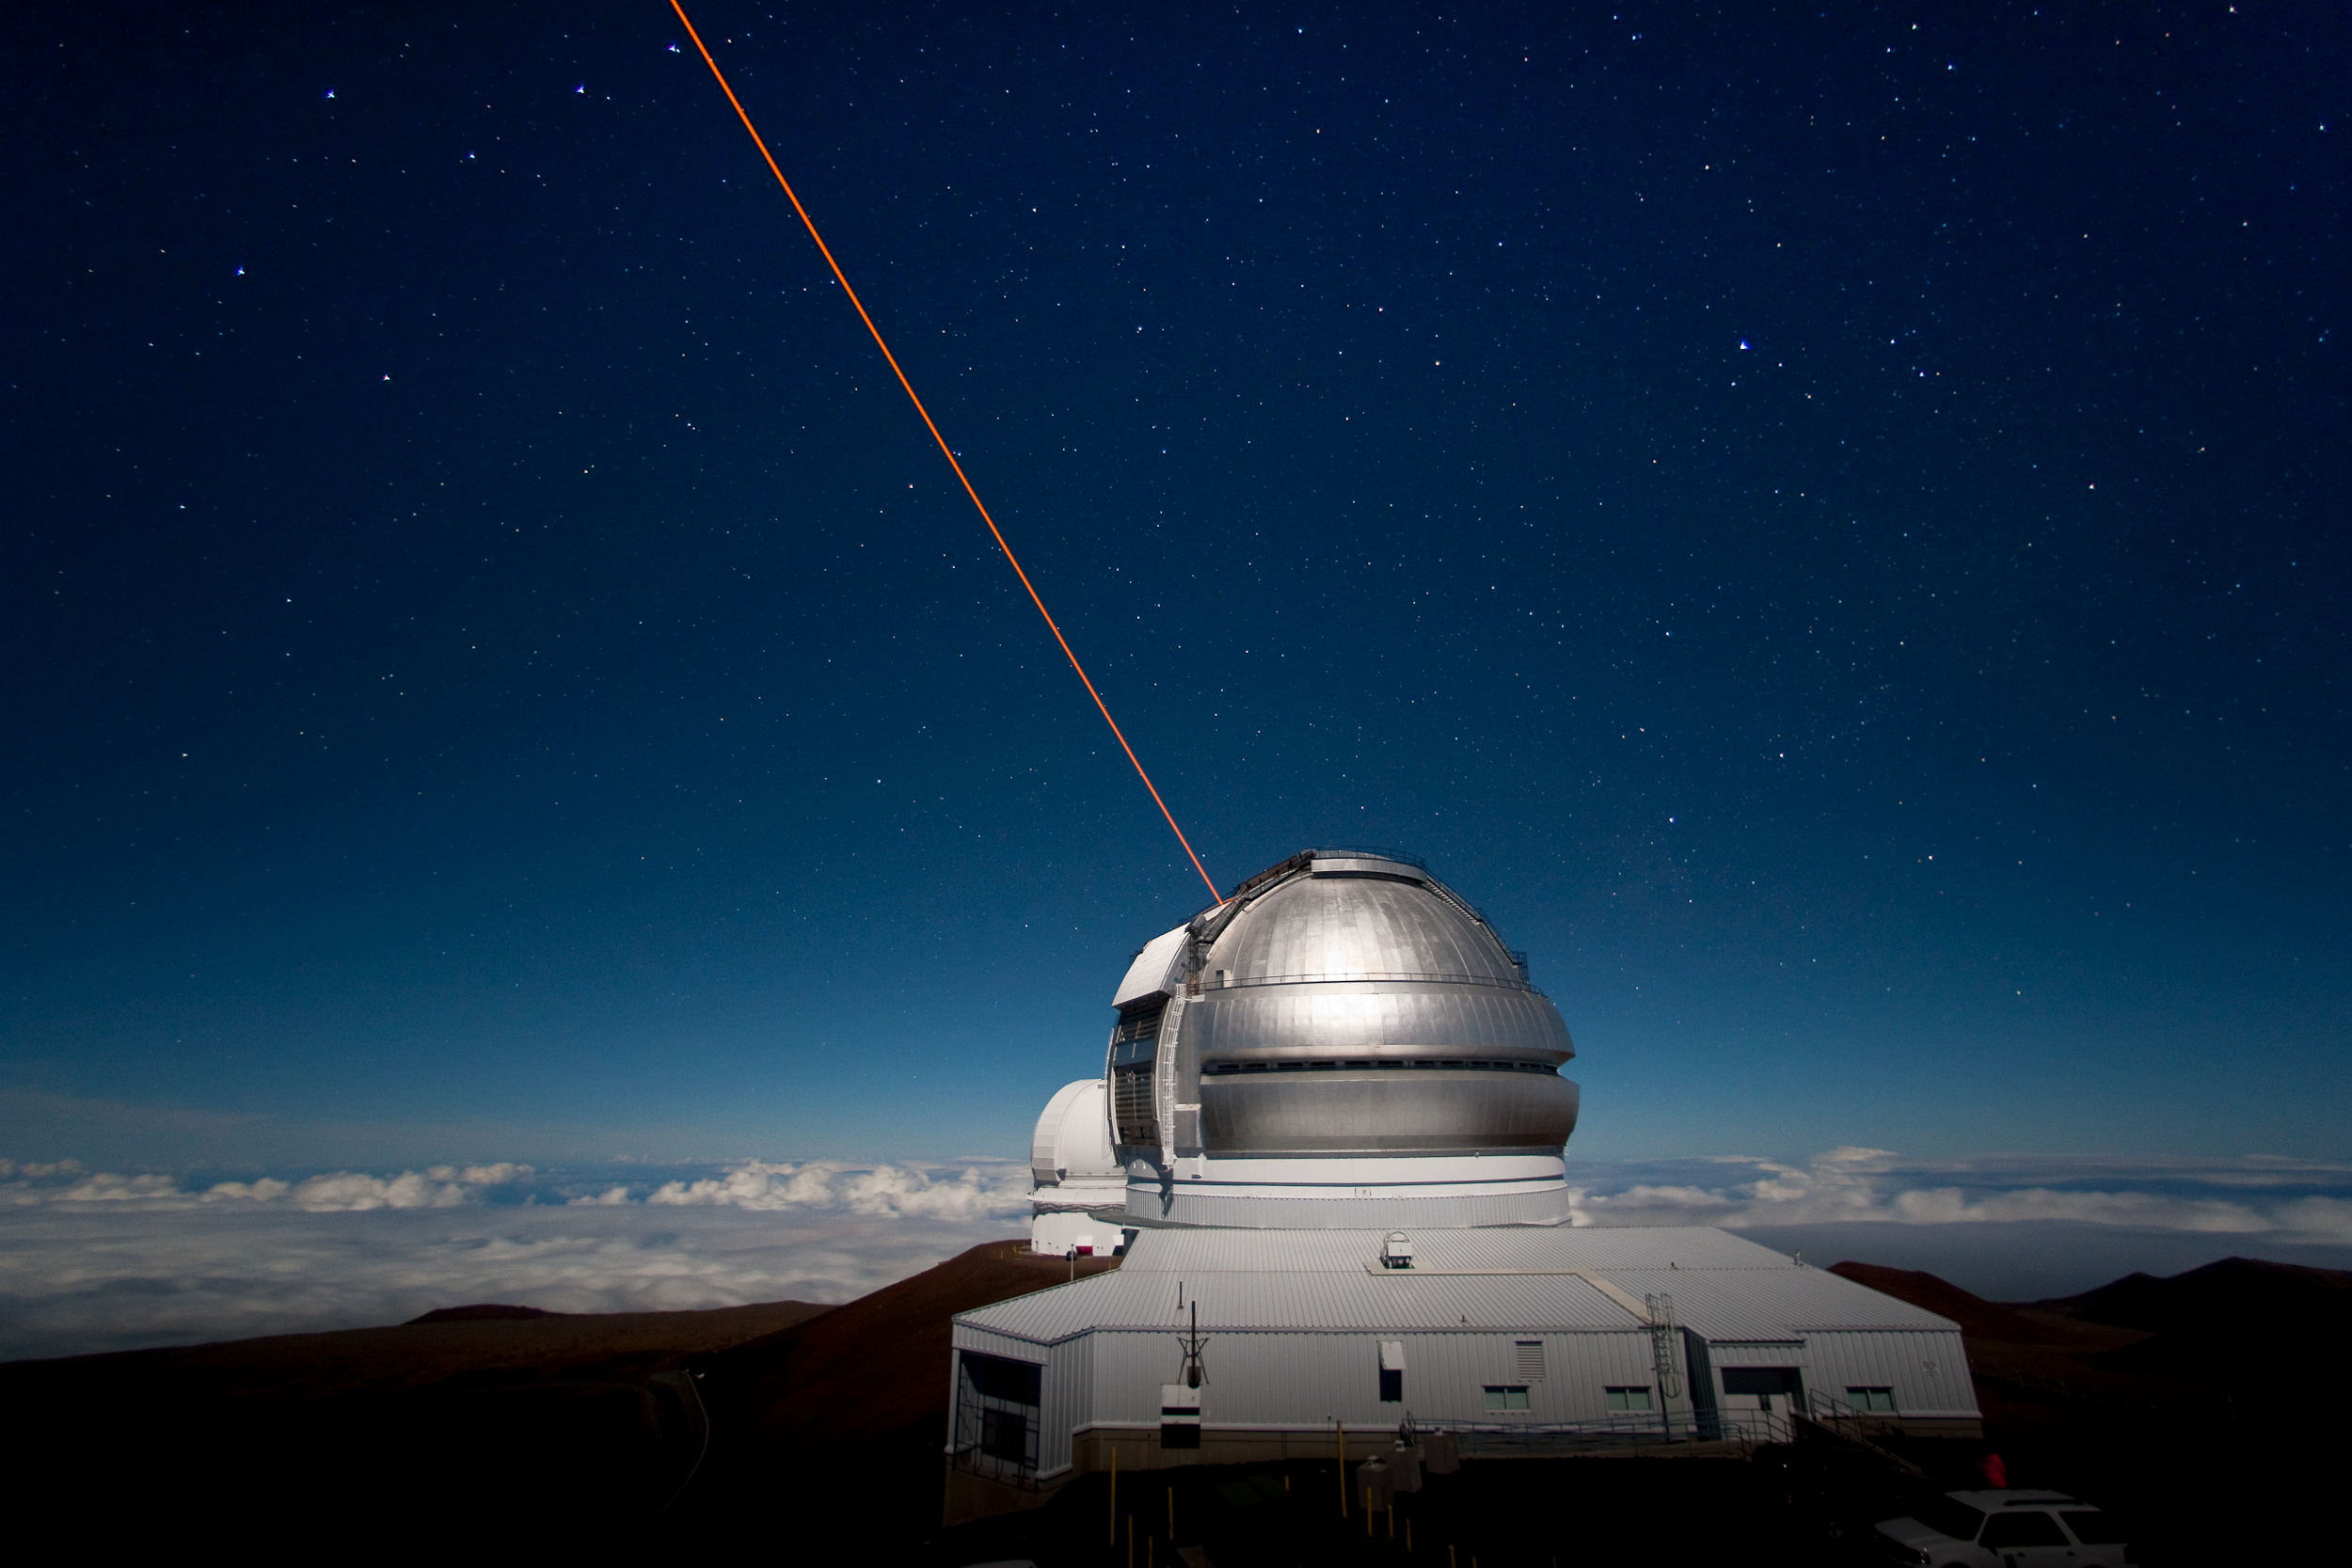

Gemini North LGS by moonlight

Nighttime image of the Gemini North Observatory, on the summit of Maunakea, during a Laser Guide Star (LGS) run, taken from the catwalk outside of the UH 2.2 meter telescope. LGS creates an “artificial star” which is used as a reference source for adaptive optics systems on Gemini instruments. The Canada-France-Hawaii Telescope (CFHT) is visible behind Gemini. This image was taken in preparation for two time-lapse movies which were recorded the following evening.

Credit: International Gemini Observatory